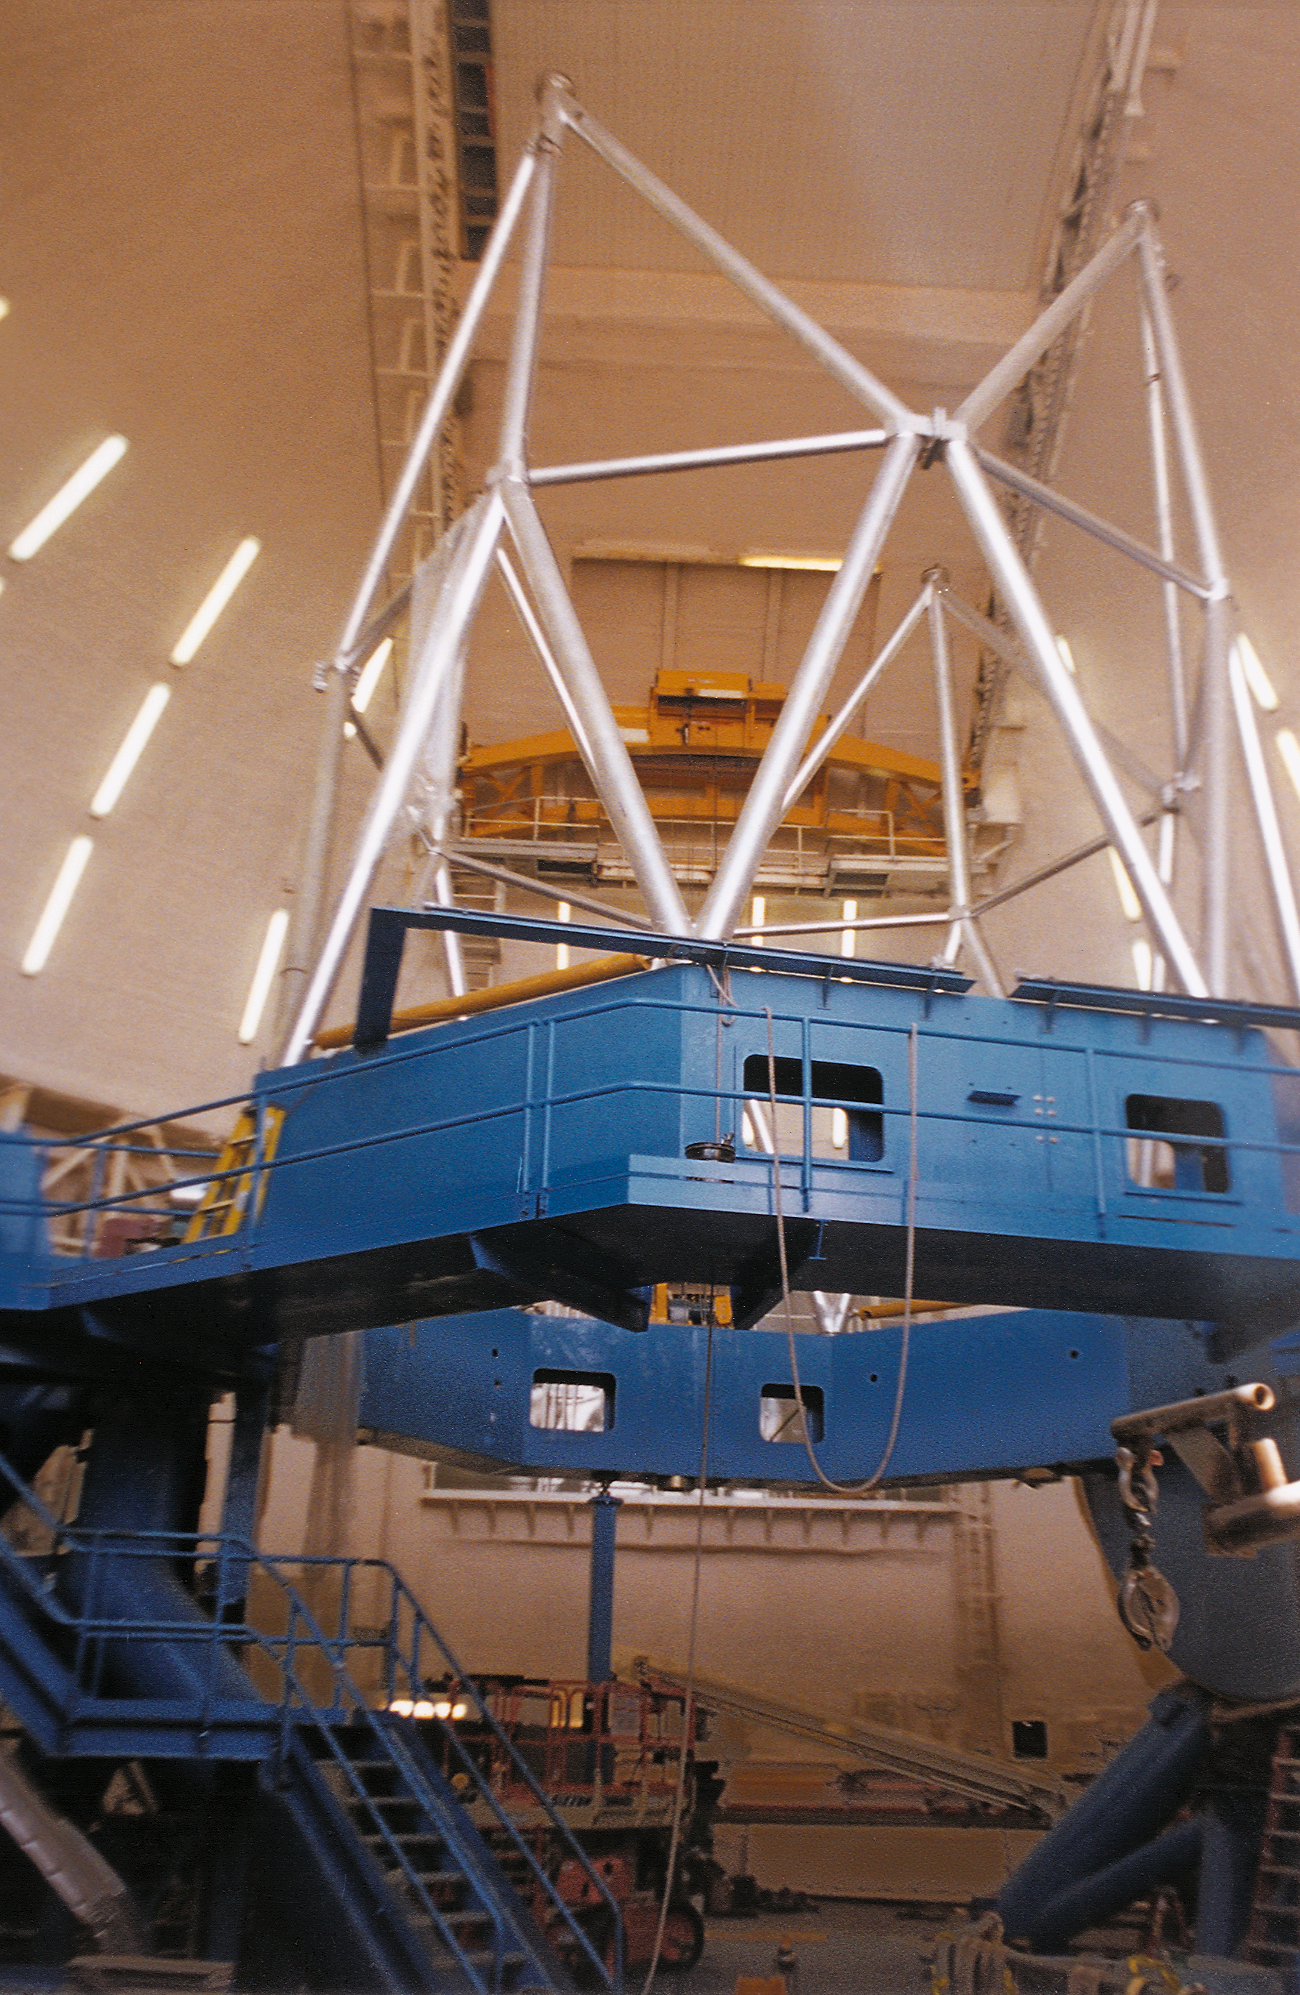

Gemini North, Mauna Kea

Installation of the Gemini North 8-meter telescope structure at Mauna Kea, Hawaii, April 30th 1998.

Credit: NOIRLab/NSF/AURA